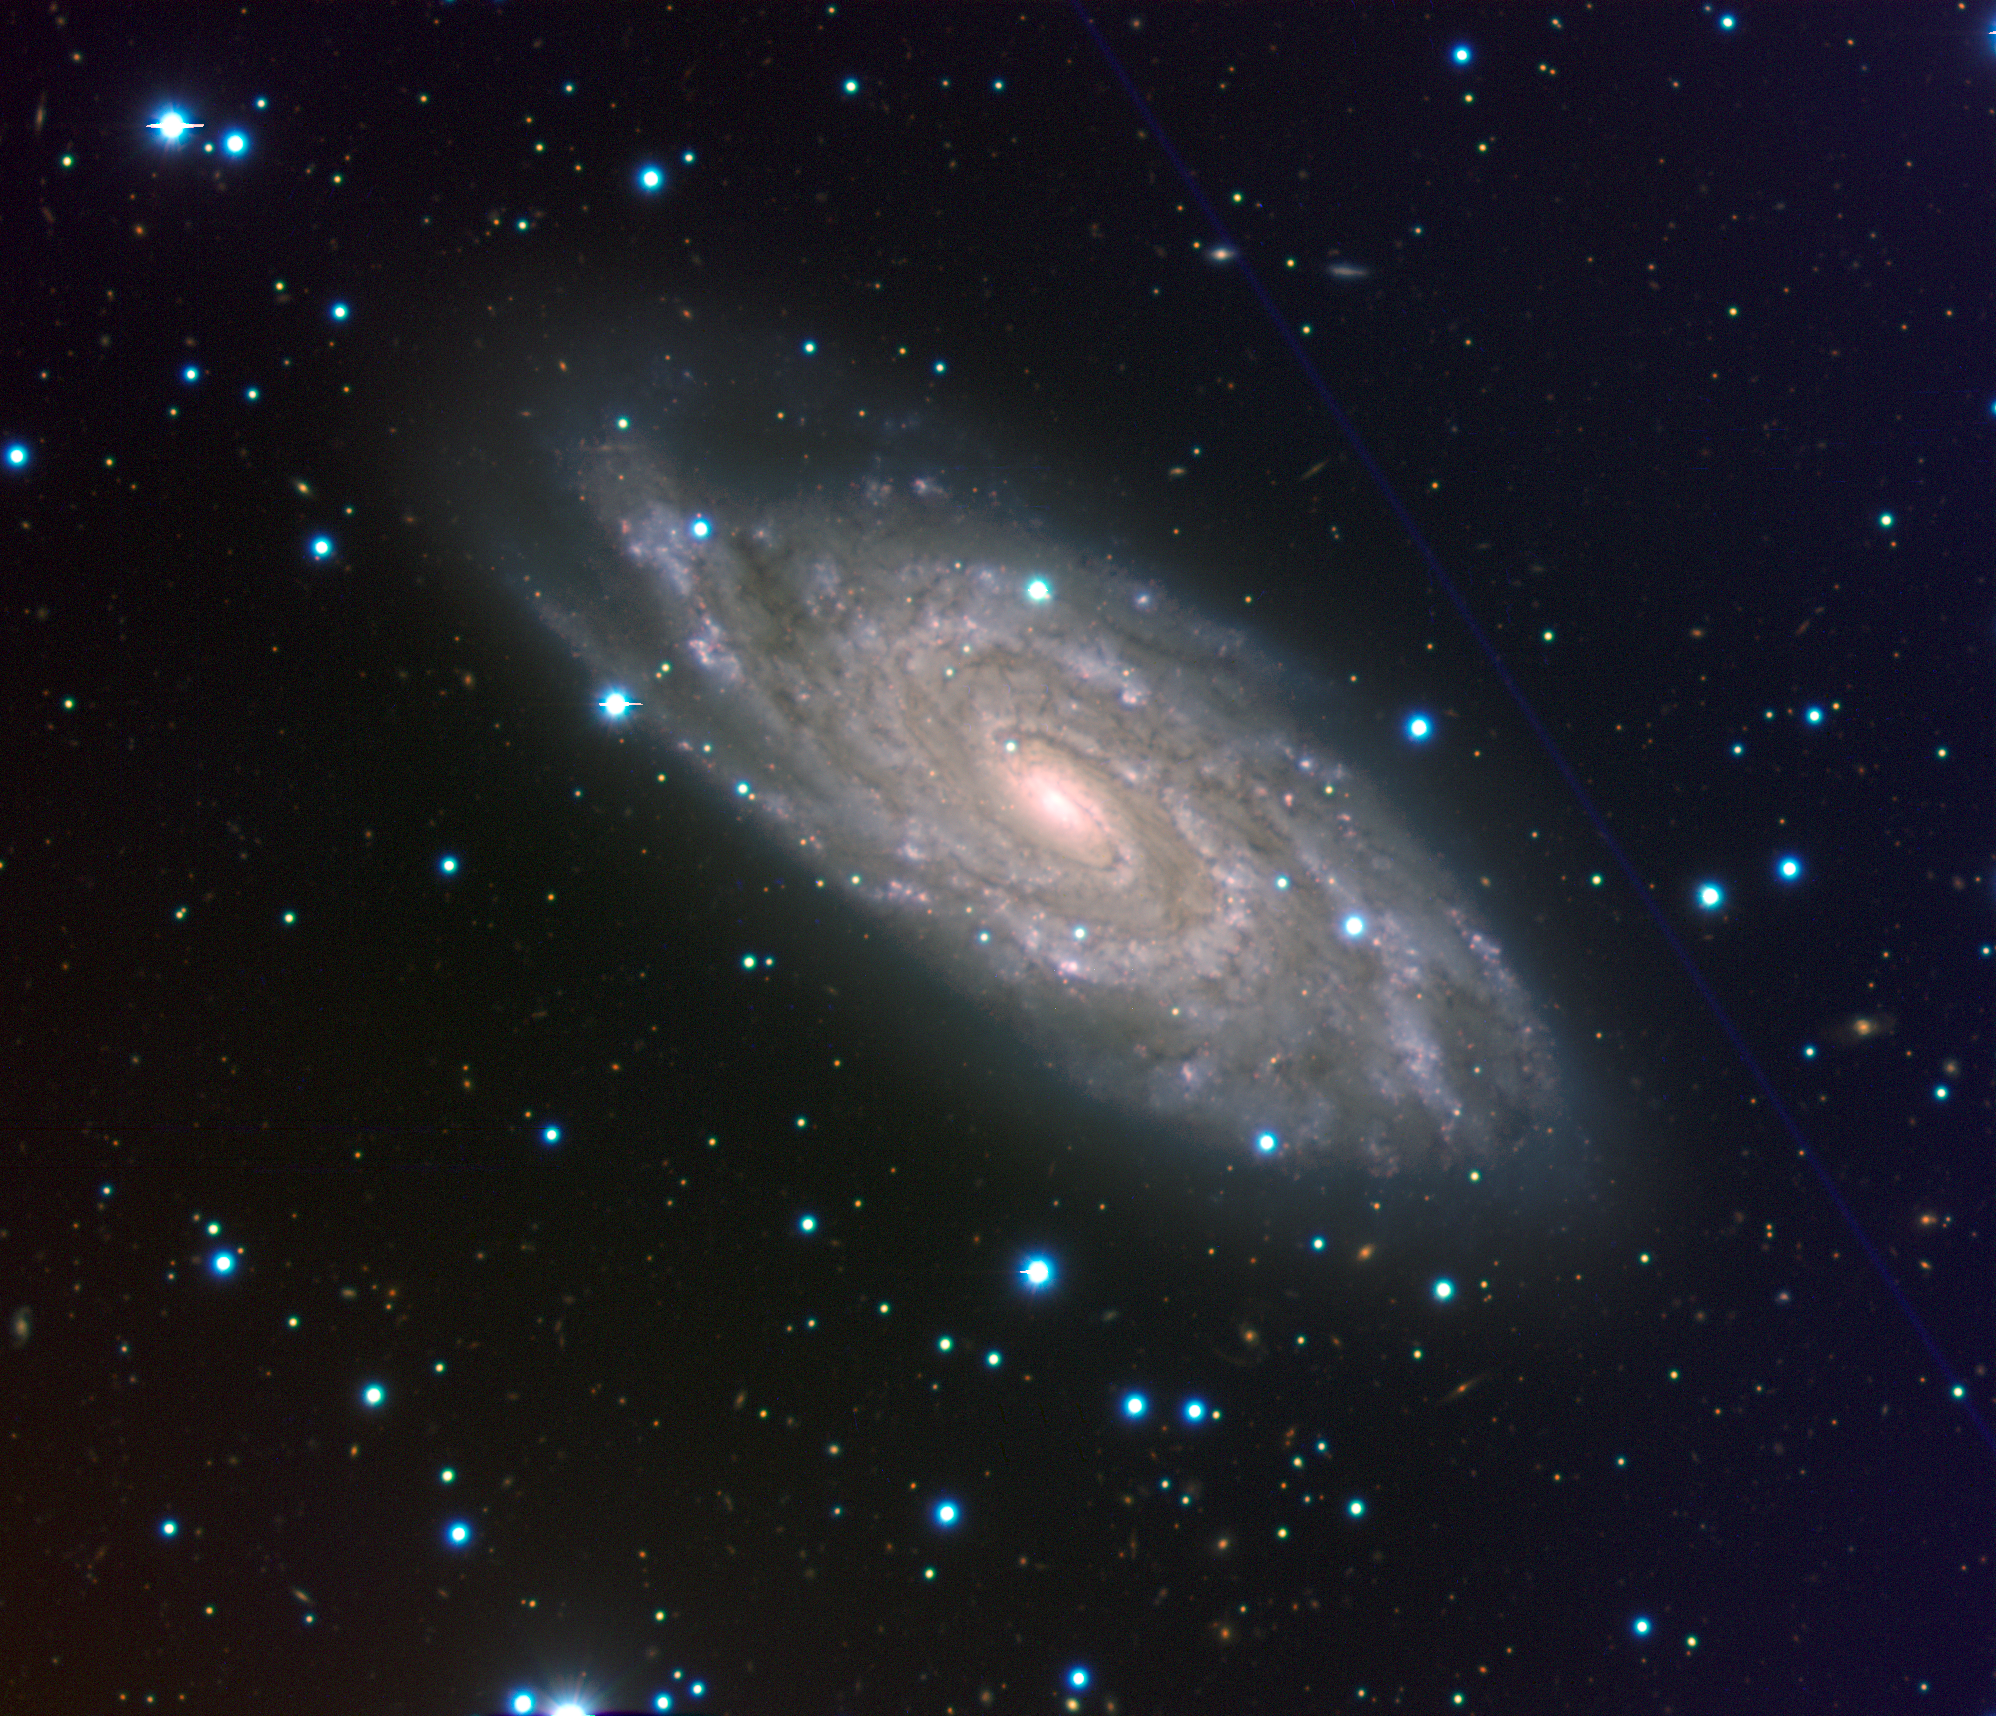

Spiral galaxy NGC 6118

These are almost-true colour composites based on images made with the multi-mode VIMOS instrument on the 8.2-m Melipal (Unit Telescope 3) of ESO's Very Large Telescope. In each case, exposures were taken in three different wavebands which were associated to a given colour: R-band (centred around 652 nm; red), V (540 nm; green) and B (456 nm; blue). The images of NGC 6118 were taken on several nights around August 21, 2004 when the observing conditions were somewhat unstable (seeing around 2 arcsec). The total exposure was 12.5 min in R, 25 min in V and 7 min in B. The images of NGC 7424 were obtained on the night of October 9, 2004, (around 4:00 am CET) when the conditions were good (seeing: 1 arcsec). The total exposure time was 7 min in R, 25 min in V and 10 min in B. The pixel scale is 0.205 arcsec/pix. All exposures were taken and pre-processed by ESO Paranal Science Operation Astronomers. Further image processing was made by Hännes Heyer (ESO) for NGC 6118 and by Henri Boffin (ESO) for NGC 7424. The classification of Supernova 2004dk was made by Ferdinando Patat and Giuliano Pignata (ESO) and S. Benetti (INAF, Italy) using data from the Calar Alto Observatory (Spain).

Composite colour-coded image of the "grand design" spiral galaxy NGC 6118, at a distance of 80 million light-years. It is based on images obtained with the multi-mode VIMOS instrument on the ESO Very Large Telescope (VLT) in three different wavebands. The image covers 6.7 x 5.8 square arcminutes on the sky. North is up and East is to the left.

Credit: ESO